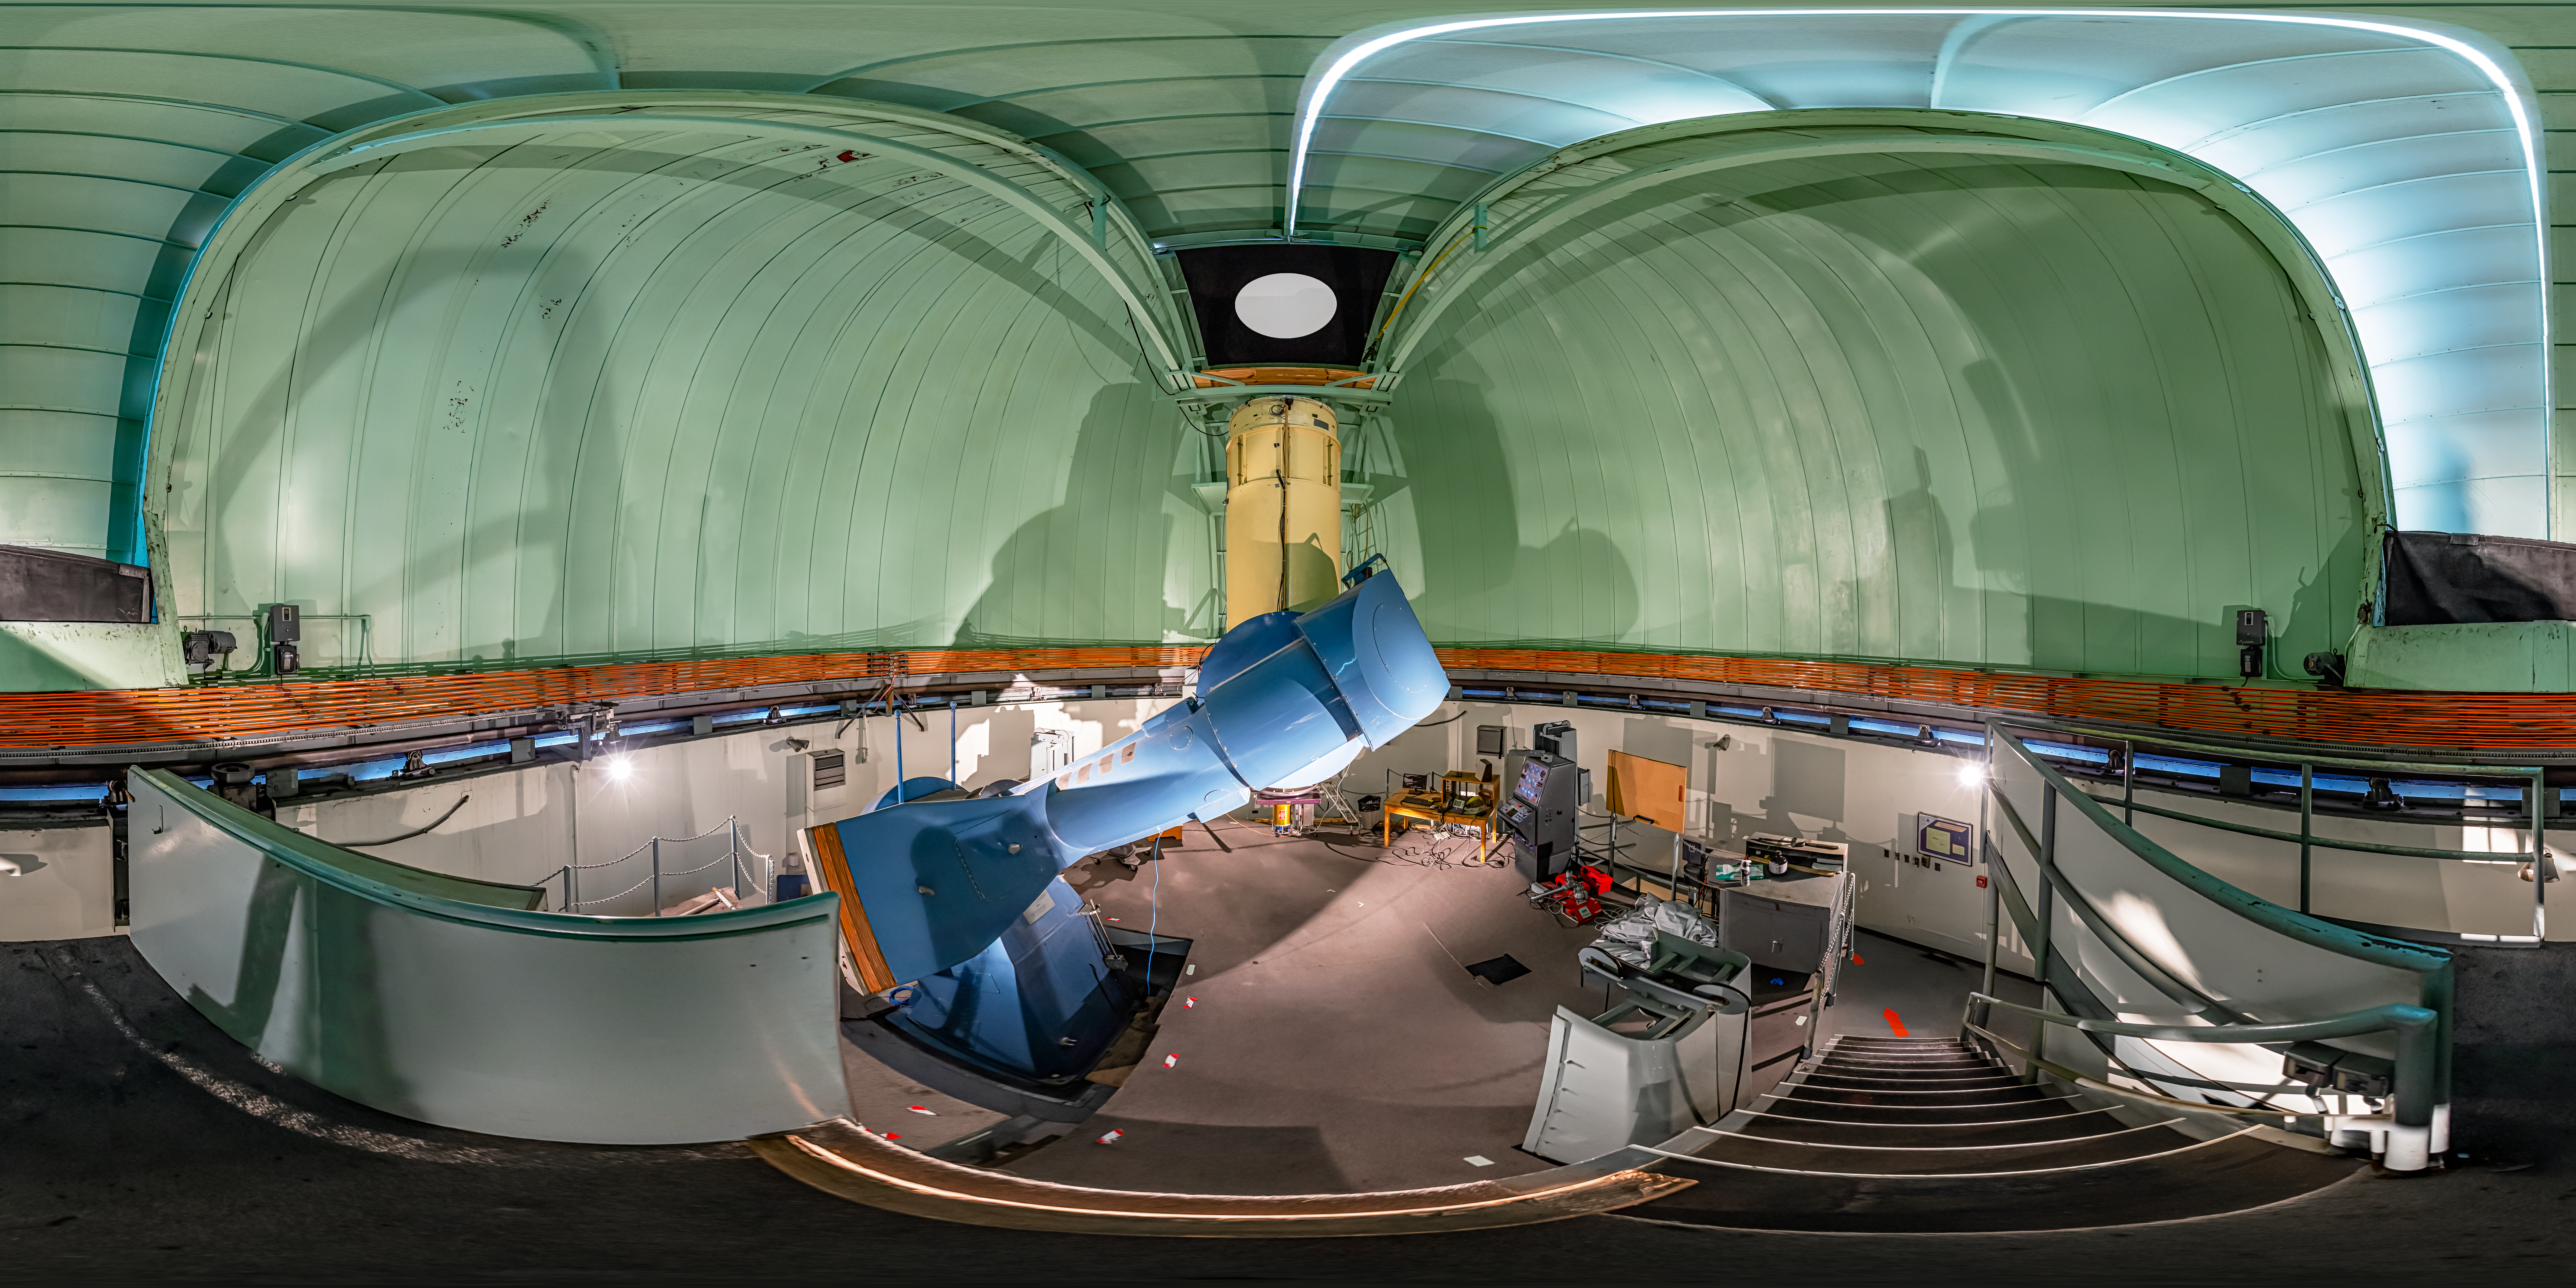

SMARTS 0.9-meter Telescope Interior 360 Panorama

A 360 panorama view of the interior of the Small and Moderate Aperture Research Telescope System (SMARTS) 0.9-meter Telescope at Cerro Tololo Inter-American Observatory (CTIO) in Chile.

A fulldome version of this image can be found here.

Credit: CTIO/NOIRLab/NSF/AURA/P. Horálek